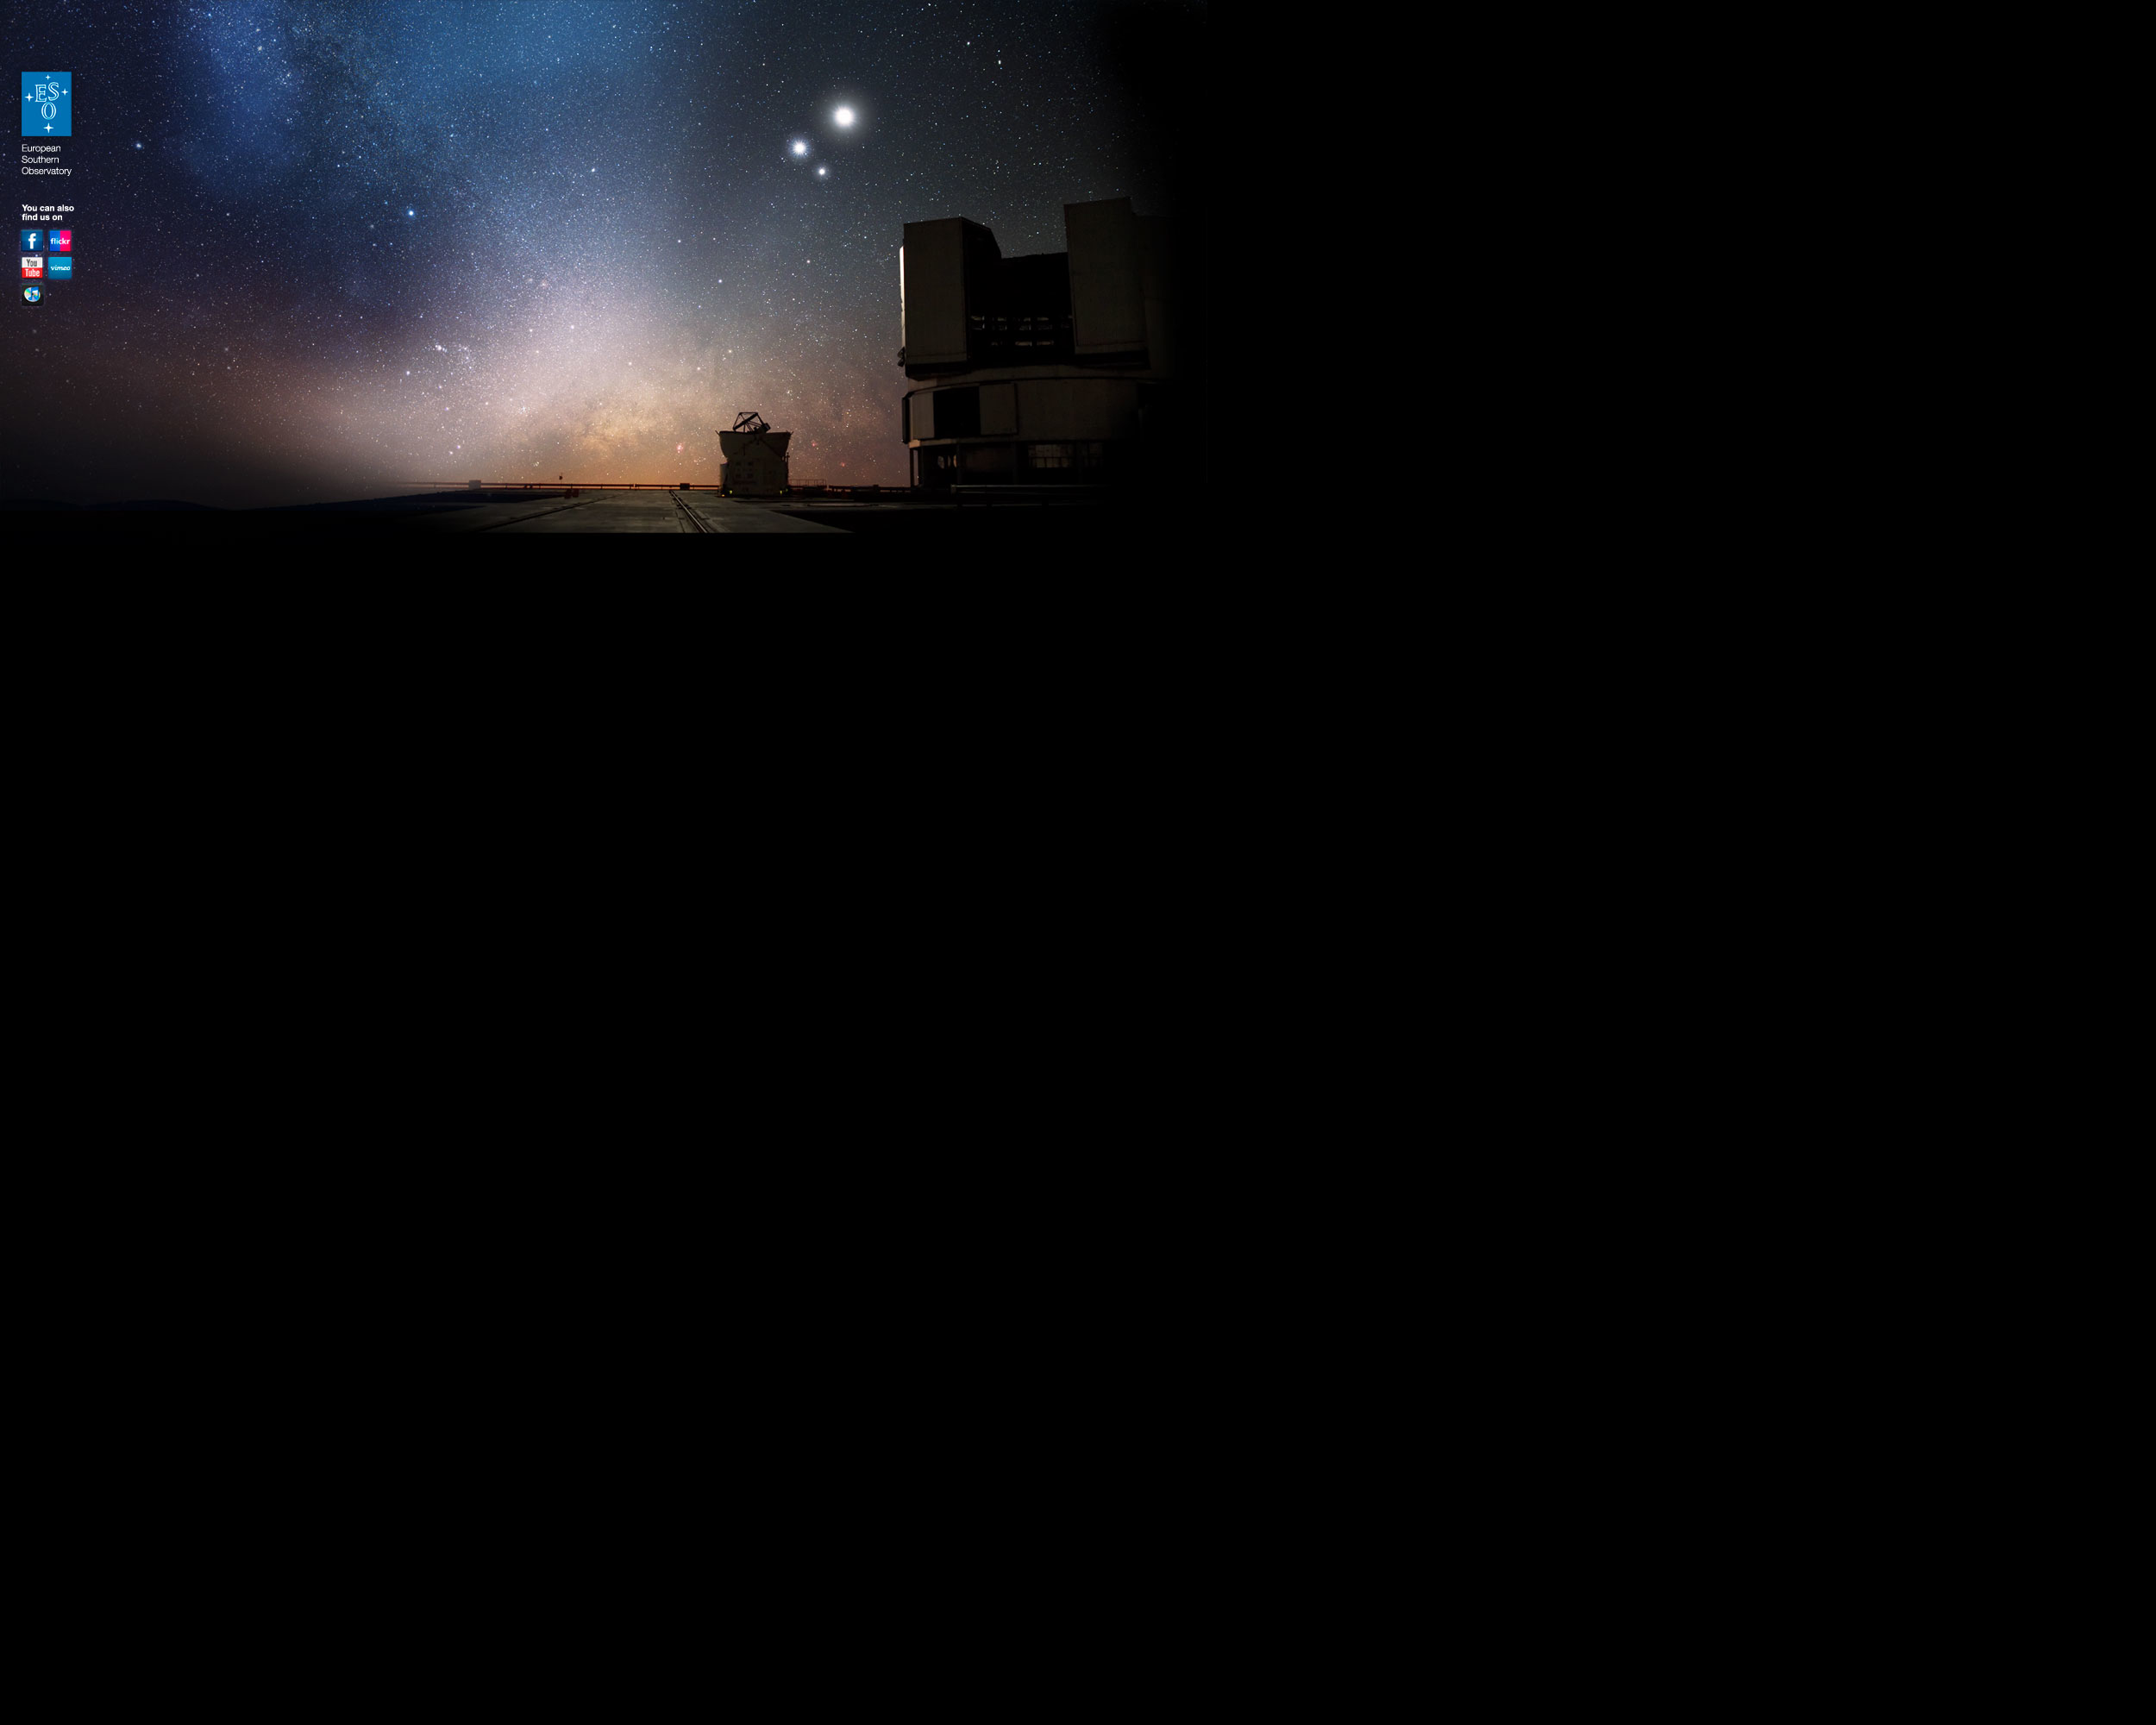

ESO background image for MySpace

ESO Background image for MySpace

Credit: ESO